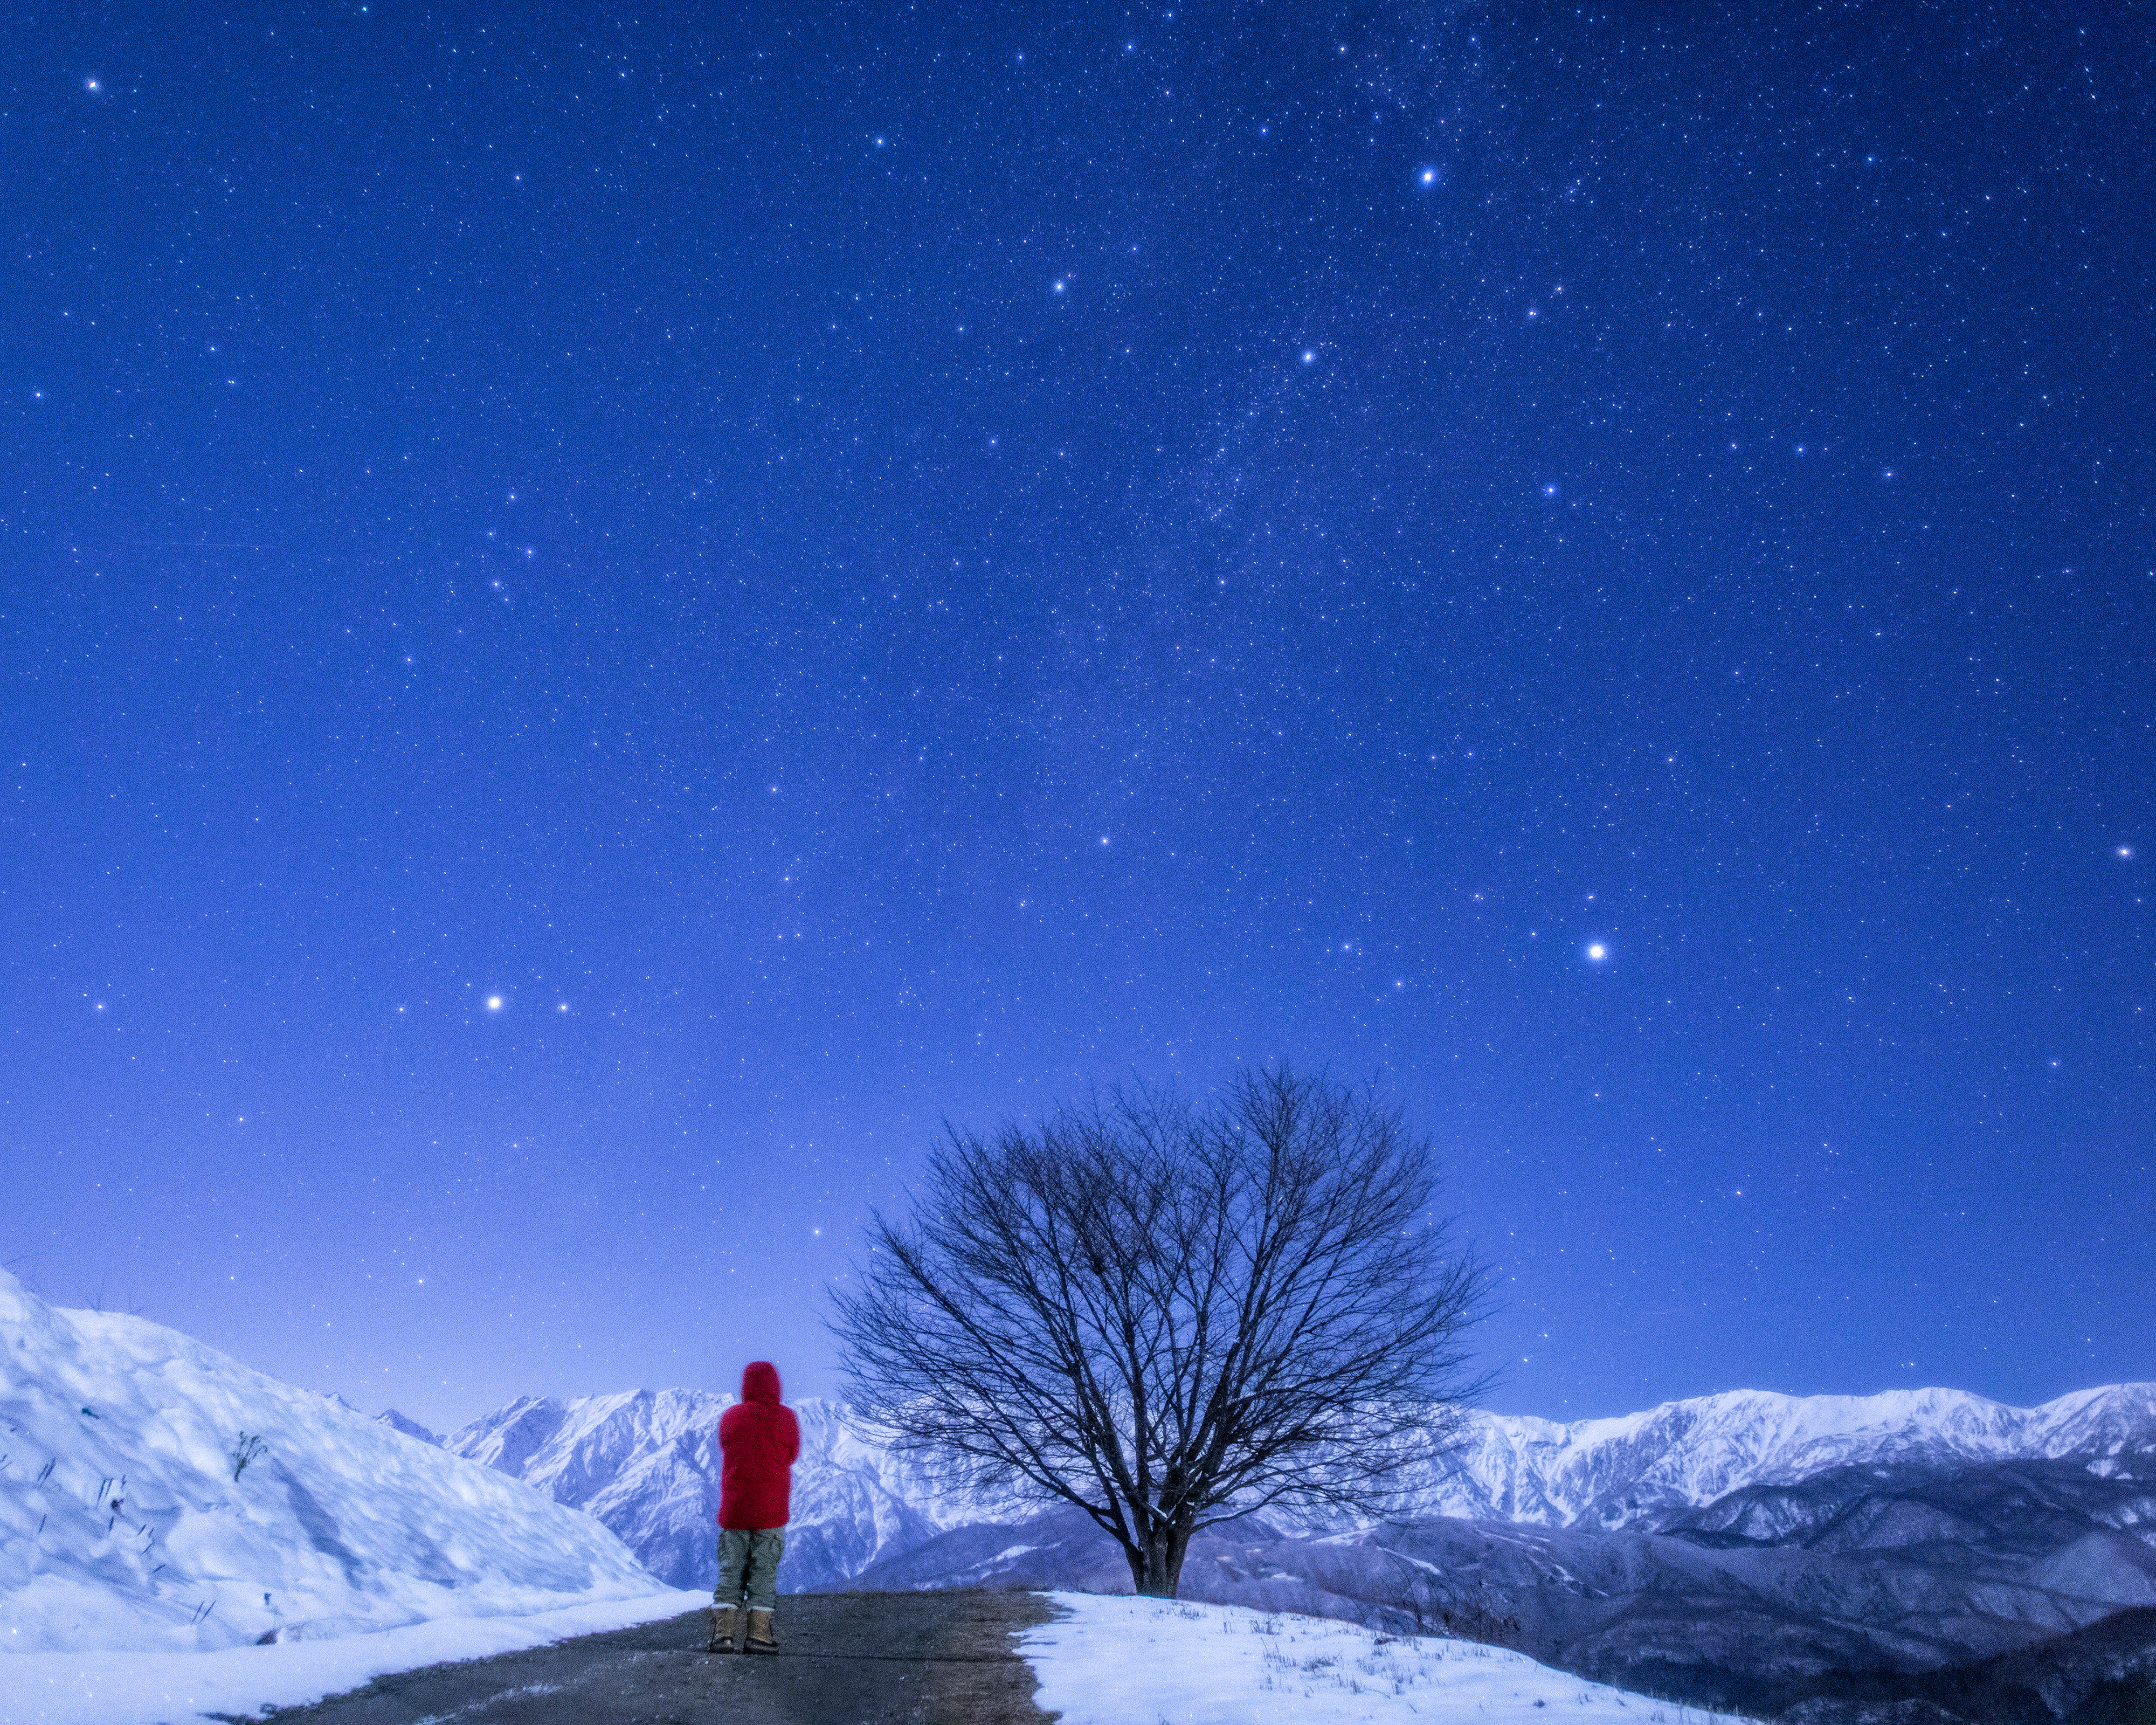

Forgoing the Summer Triangle as it Sets in the Early Winter Evening Author: Kouij Ohnishi

Image title: Forgoing the Summer Triangle as it Sets in the Early Winter Evening
Author: Kouij Ohnishi
Country: Japan

This image was taken from Nagano, Japan, in December 2018, and shows three prominent constellations: Aquila (towards the lower-left of the image), Cygnus (in the upper part of the image) and Lyra (bottom-right). The brightest stars within these constellations (Altair, Deneb and Vega) form the three vertices of the asterism known as the Summer Triangle. The star Altair is the brightest star towards the bottom-left of the image, Deneb is the brightest star towards the top-right of the image, and Vega is the brightest star towards the bottom-right of the image.

In Asian cultures the stars Vega and Altair represent a love story between the weaver girl and the herdsman, who are separated by the faint band of the Milky Way, but in July are allowed to cross the heavenly river (the Milky Way) to be together.

The Boorong people of Northeast Victoria, Australia, associate the reappearance of Vega — after its yearly disappearance from view — with the time when the Mallee fowls build nests. The Boorong also associate their indigenous constellation Neilloan with the goddess Mallee-hen (Vega), mother of Totyarguil (Altair), the hero who created the Murray River. In Wardaman traditions, the star Vega acts as a gateway to the Milky Way for spirits of the deceased.

The star name Altair is abbreviated from the Arabic “Al-Nasr Al-Ta’ir” (meaning “The Flying Eagle”) proving that the constellation of the Eagle (Aquila) is one of the most stable ones in history. Originating from the Babylonian epoch (carrying a king towards the sky), it was taken over by the Greeks, Romans, and Arabs. The star name Deneb comes from the Arabic word “dhanab”, meaning “tail”, and refers to the Greek constellation of The Bird that is interpreted in the Roman tradition as a Swan (Cygnus), and as a Hen in the Arabic world. The third star name, Vega, comes from the Arabic “Al-Nasr Al-Waqi”, meaning “The Swooping Eagle'', because the indigenous (pre-Islamic) Arabic culture had a second eagle in the area of the Greek constellation Lyra. In the Early Modern Age, some Christian astronomers, inspired by the Arabic tradition, depicted this constellation as an eagle or vulture holding a lyre.

The image also shows a range of other constellations, including Delphinus, Sagitta, and Vulpecula. According to Greek mythology, Sagitta, The Arrow, carried the god of light and the goddess of fertility. In winter they set in the evening but in spring they rise again in the east, and are present for longer and longer in order to make the land fruitful and agriculture successful.

Also see image in Zenodo: https://doi.org/10.5281/zenodo.7425185

Credit: Kouij Ohnishi/IAU OAE